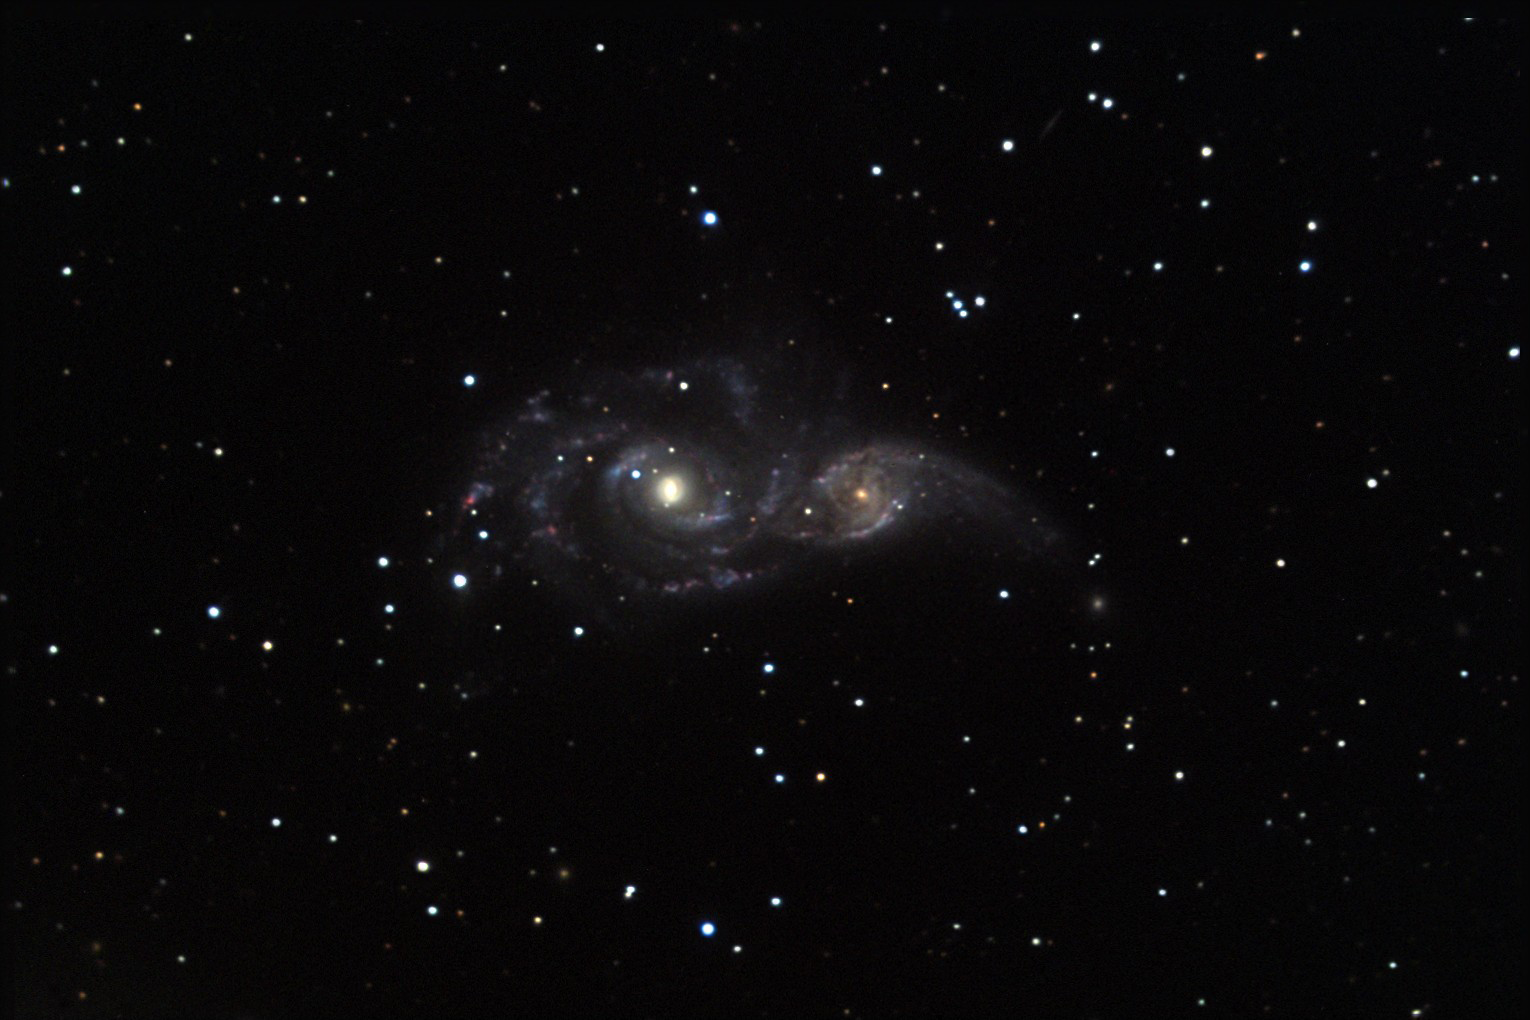

NGC 2207

Quite a bit of commotion is happening 114 million light years away with these two galaxies! The smaller of the two galaxies is approximately the same size as our own Milky Way galaxy. These galaxies are passing very near to one another so that their mutual gravitation influence distorts the shape of the other. Look closely to see a brown arc to the right of the nucleus of the smaller galaxy. This is the spiral arm of the larger galaxy (NGC 2207) which is in the foreground. This galactic dance is beginning to trigger massive regions of star formations (barely discernable here as pink dots along the spiral arms).

This image was taken as part of Advanced Observing Program (AOP) program at Kitt Peak Visitor Center during 2014.

Credit: KPNO/NOIRLab/NSF/AURA/Thalia and Norman Terrell/Adam Block